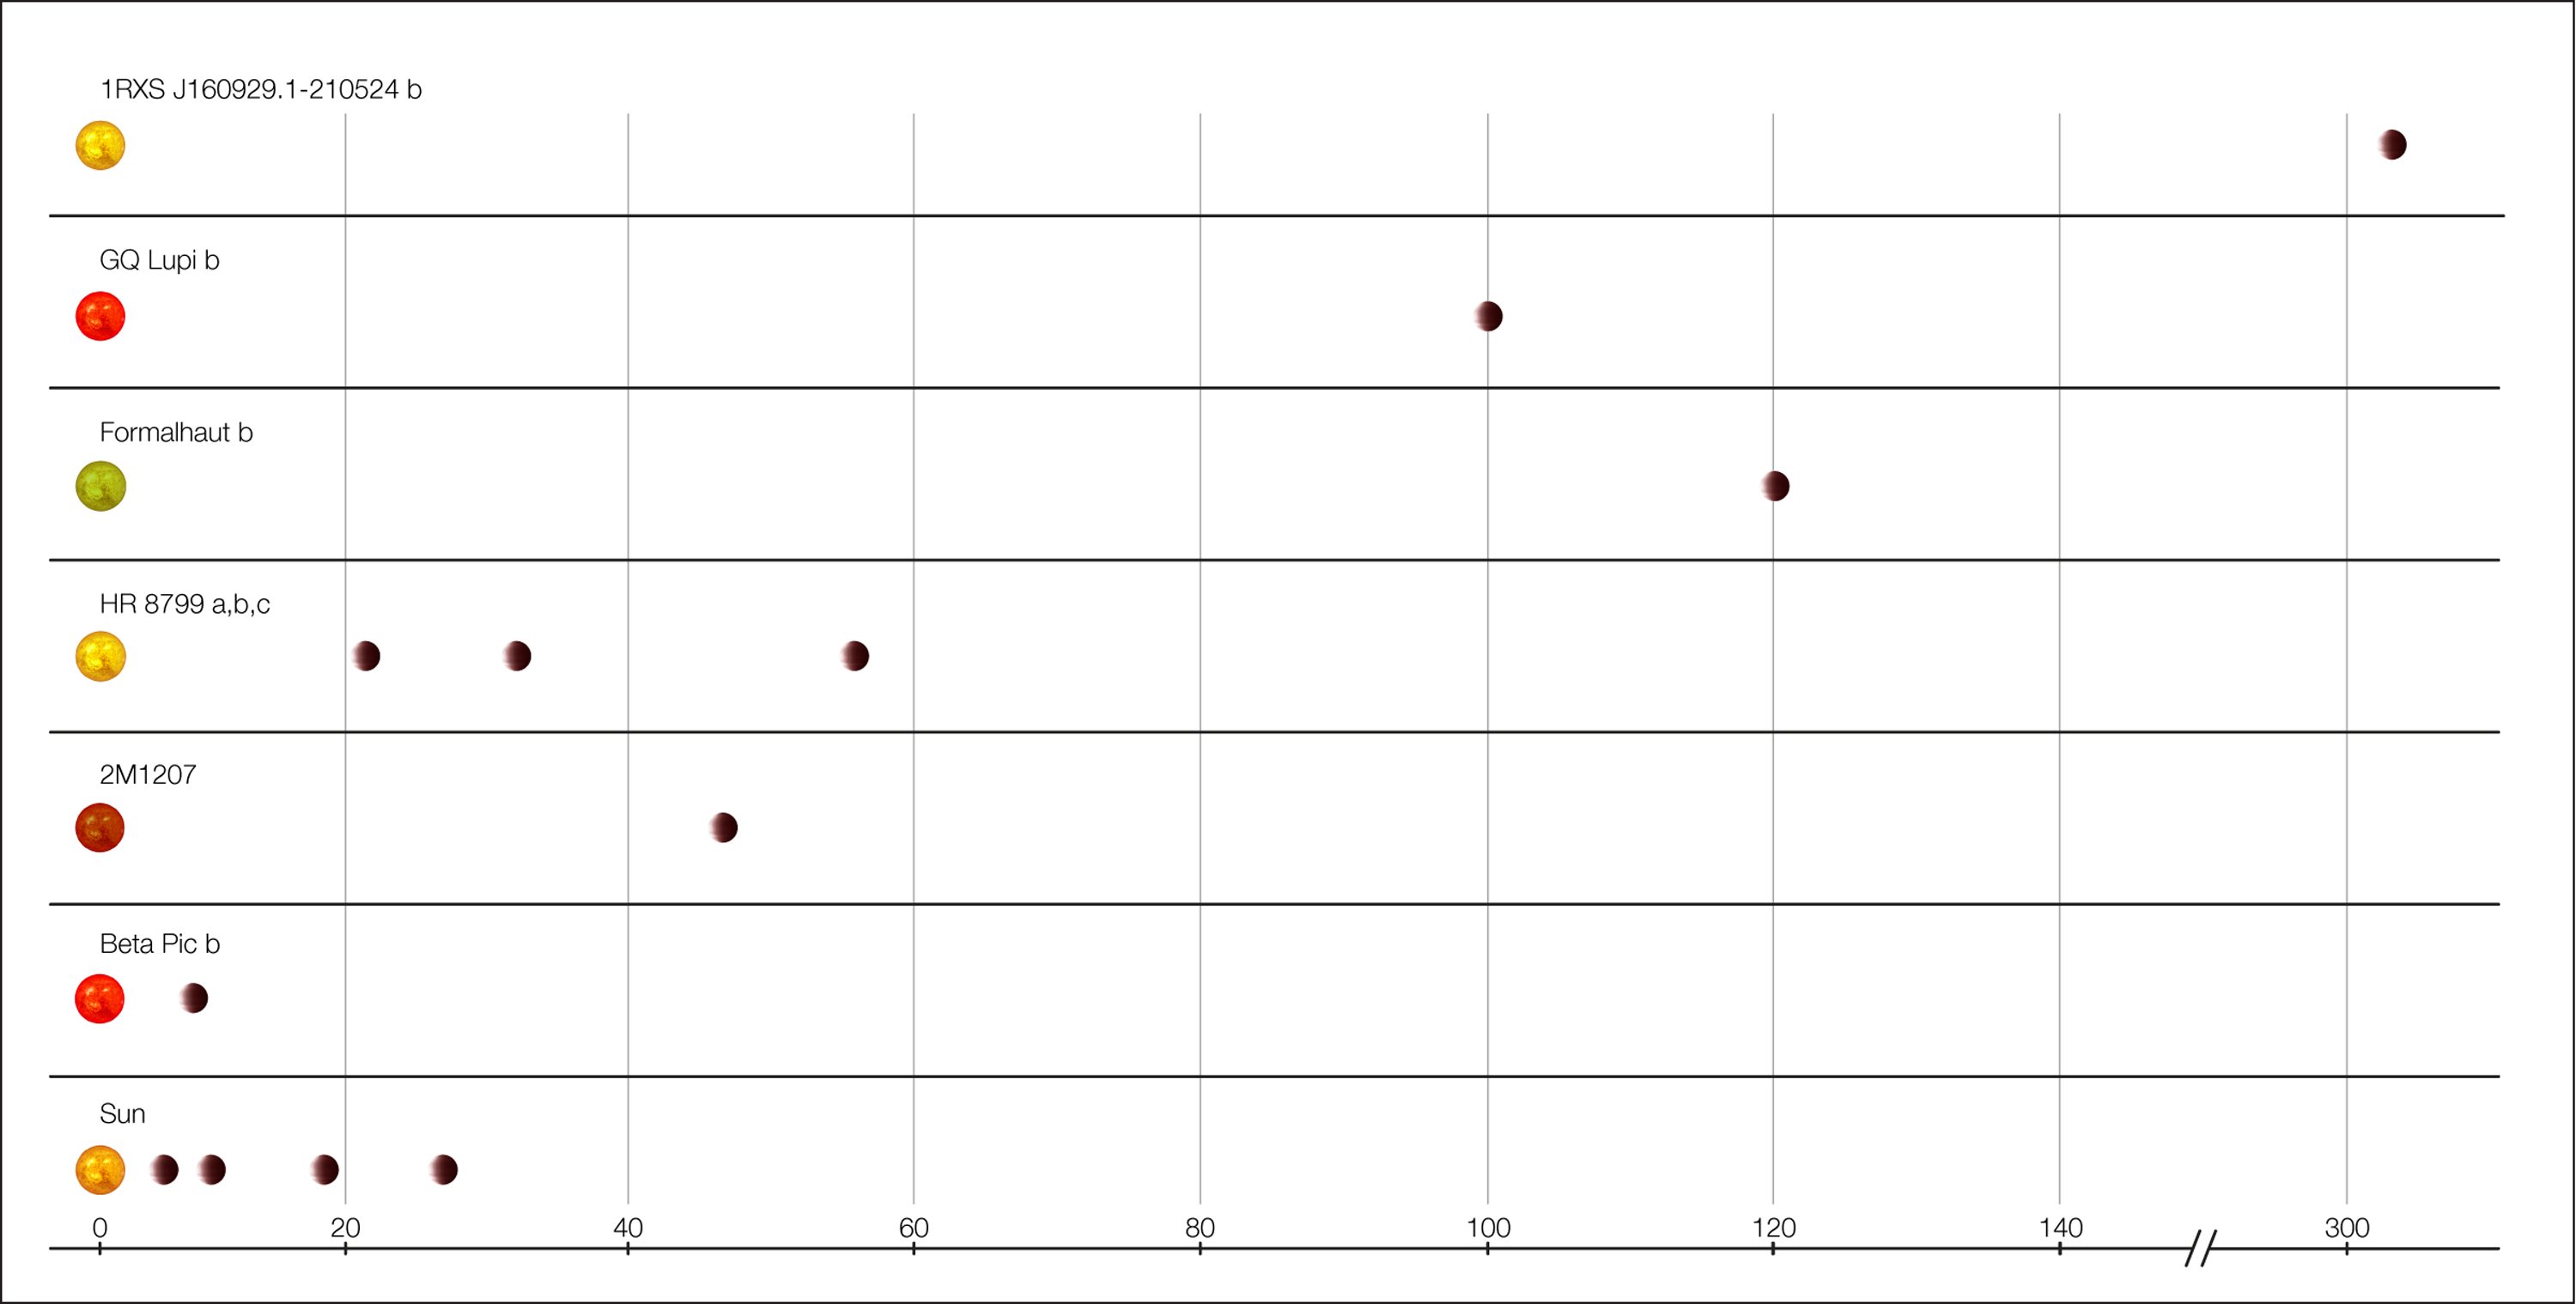

Distance chart for imaged exoplanets from host stars

This comparison chart shows the approximate distance in Astronomical Units (AUs, one of which is 149 598 000 km) of some planets in the Solar System from the Sun, as well as various candidate exoplanetary systems that have been imaged for now. For the bottom row showing planets around the Sun, the innermost is Jupiter, at about 5 AU, and the outermost at an average of about 30 AUs from the Sun is Neptune. The probable planet around Beta Pictoris is the closest to its host star of all exoplanets yet imaged, and is comparable to Saturn as far as its distance is concerned. A list of all candidate exoplanets directly imaged can be found at exoplanet.eu/catalog-imaging.php

Credit: ESO